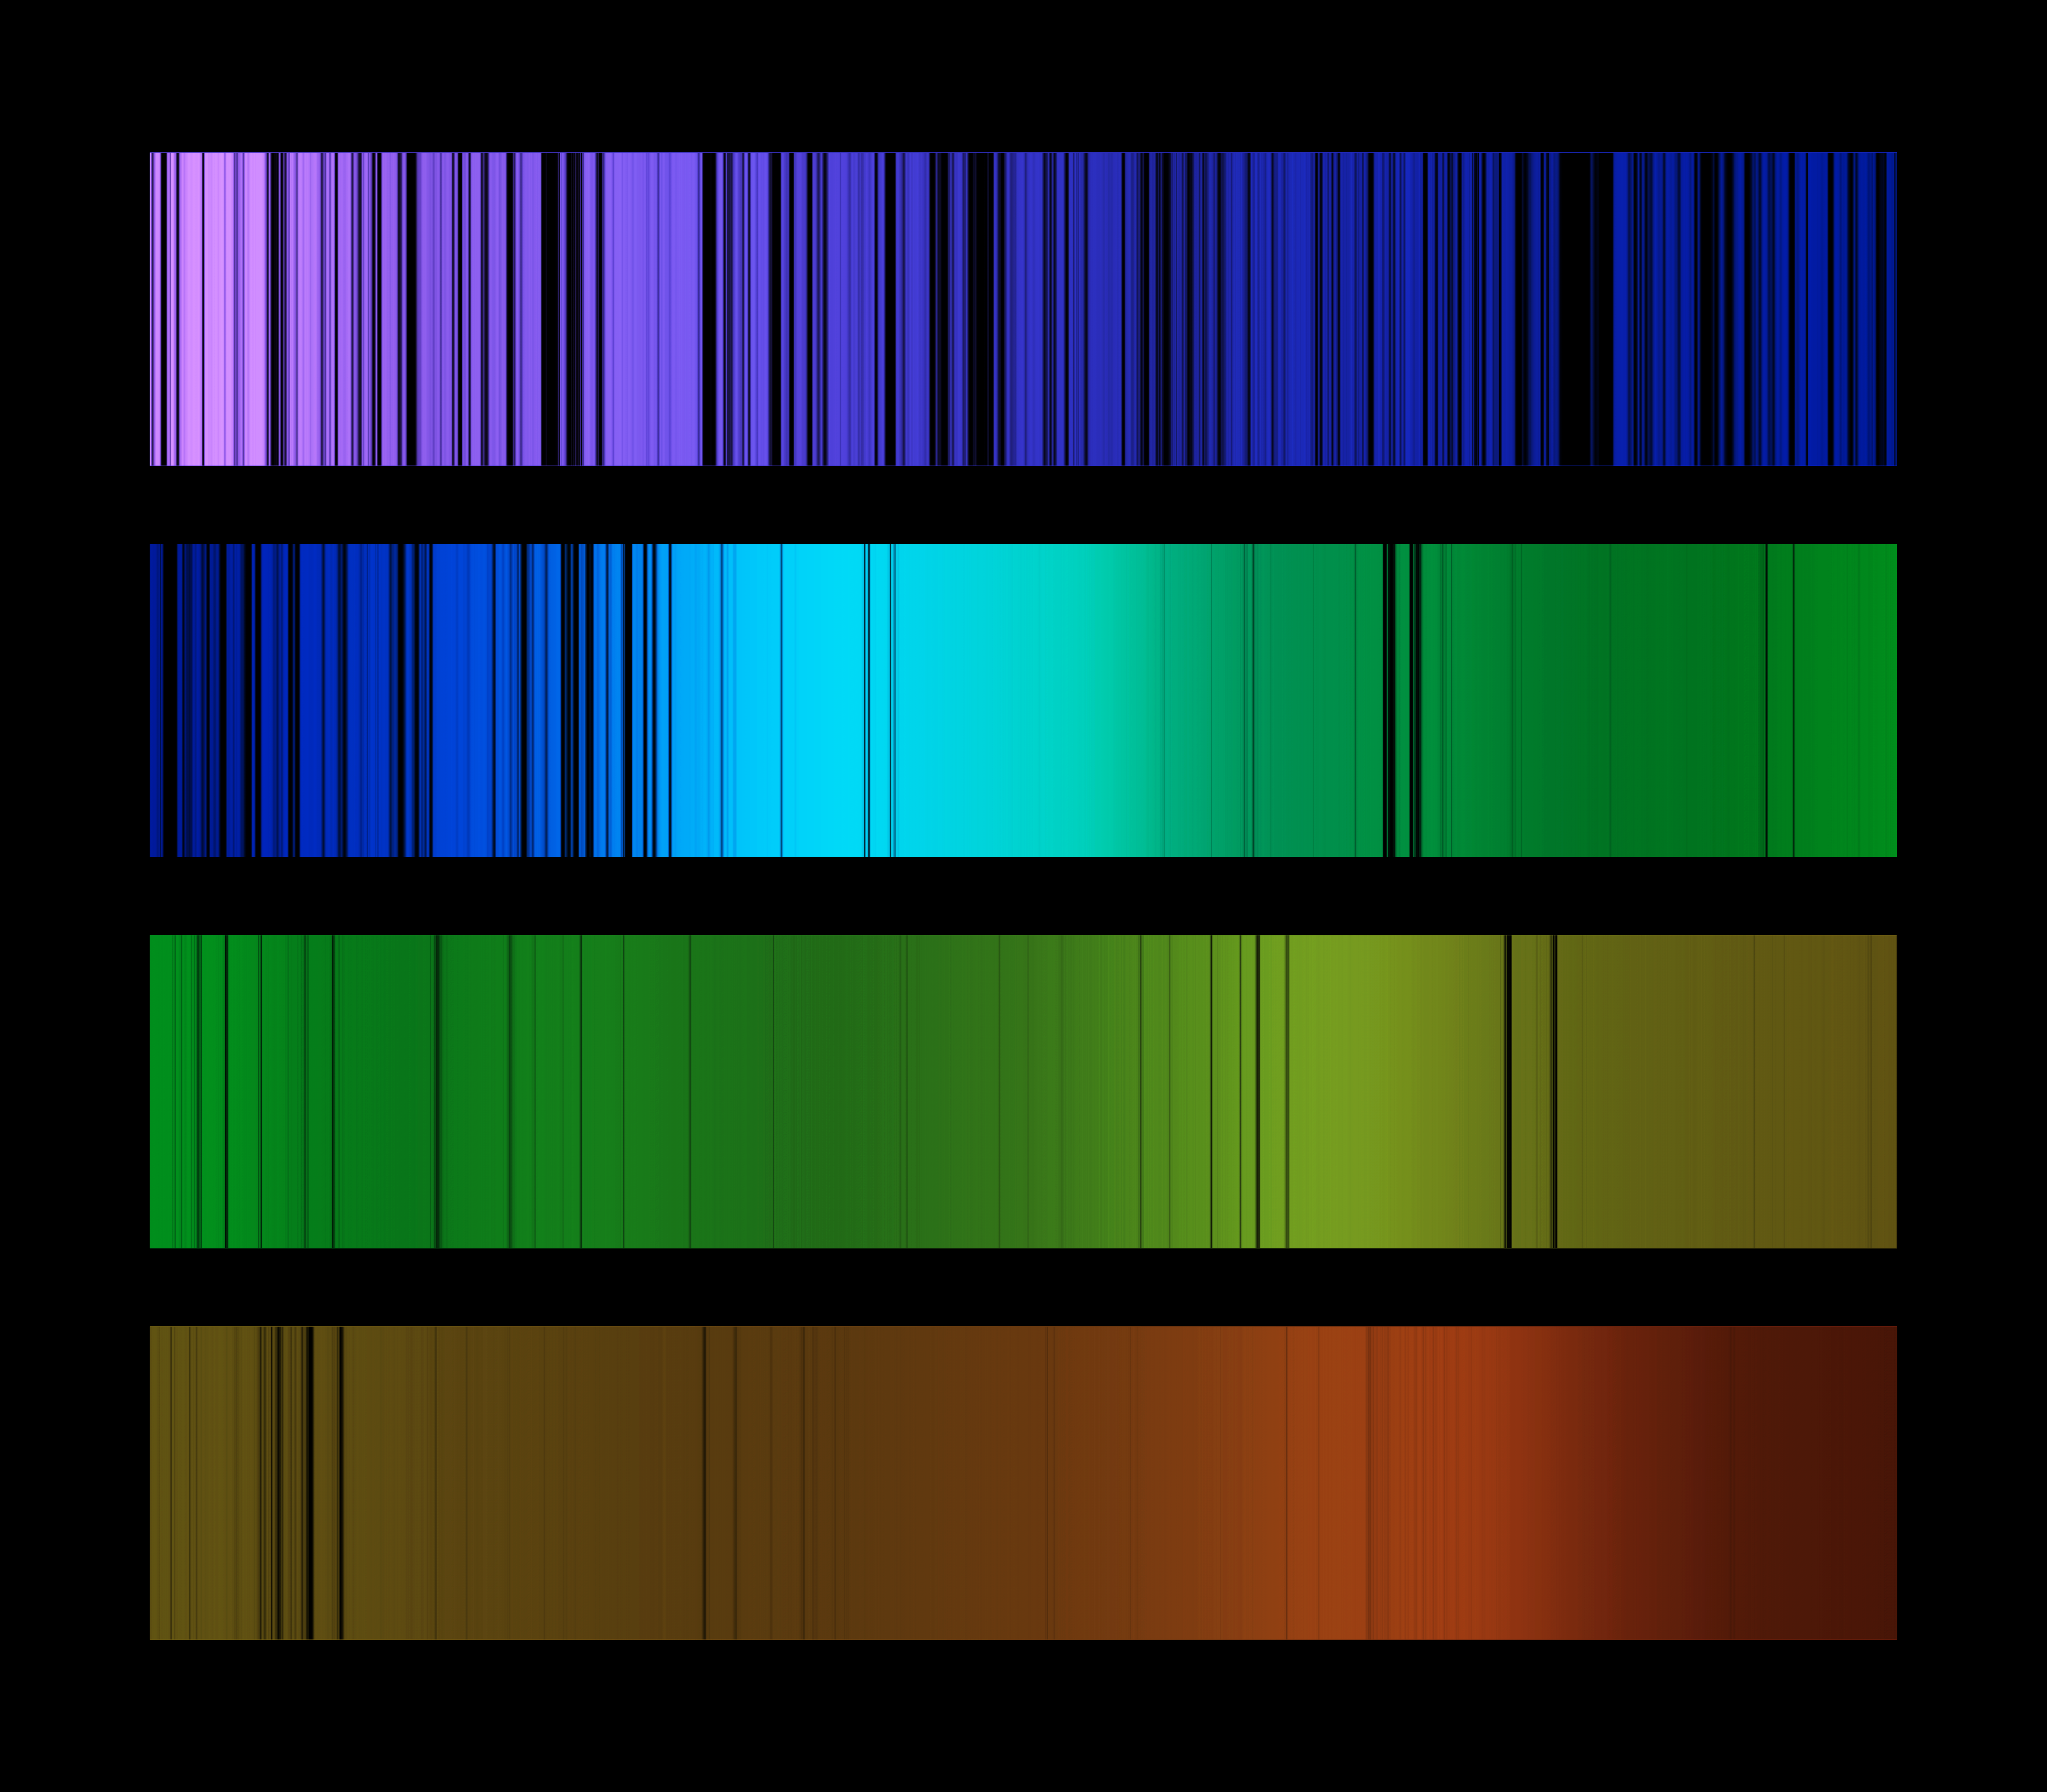

Fingerprint of the early Universe

The most massive galaxies in the Universe host supermassive black holes at their centres. These truly colossal black holes chew up surrounding material at astonishing rates, expelling huge amounts of radiation as they do so and glowing as some of the brightest objects in the known Universe! Despite their incredible distances from Earth, the regions surrounding these black holes shine so brightly that their appearance is similar to that of stars in our own galaxy, the Milky Way.

Some of these objects, known as quasi-stellar-objects or quasars for short, are useful tools to help us better understand the cosmos. Because they lie so far away, there is plenty of intervening space between our telescopes and a target quasar. This space is not empty; it is filled with intergalactic medium, which mostly comprises clouds of gas — mainly hydrogen and helium, but also with hints of other elements — that absorb light from more distant sources and prevent it from reaching us. The light emitted from bright quasars has to travel through these clouds on its journey to us, and so is partly absorbed.

This spectrum, taken by the UVES instrument mounted on ESO’s Very Large Telescope in Chile, shows the light from a quasar, catchily named HE0940-1050, after it has travelled through such clouds. The vertical lines are tell-tale signs of absorption — they show where light has been absorbed by the gas in the intergalactic medium and thus removed from the original quasar spectrum. The intensity of the lines is linked to the amount of material which is crossed by the light. By analysing these lines, astronomers can infer all sorts of information about the material from which the clouds are made. The exceptional value of this particular spectrum is in the very faint lines which are the faintest ever observed in a quasar spectrum.

Credit: ESO Acknowledgements: V. D’Odorico (Osservatorio Astronomico di Trieste, Italy)